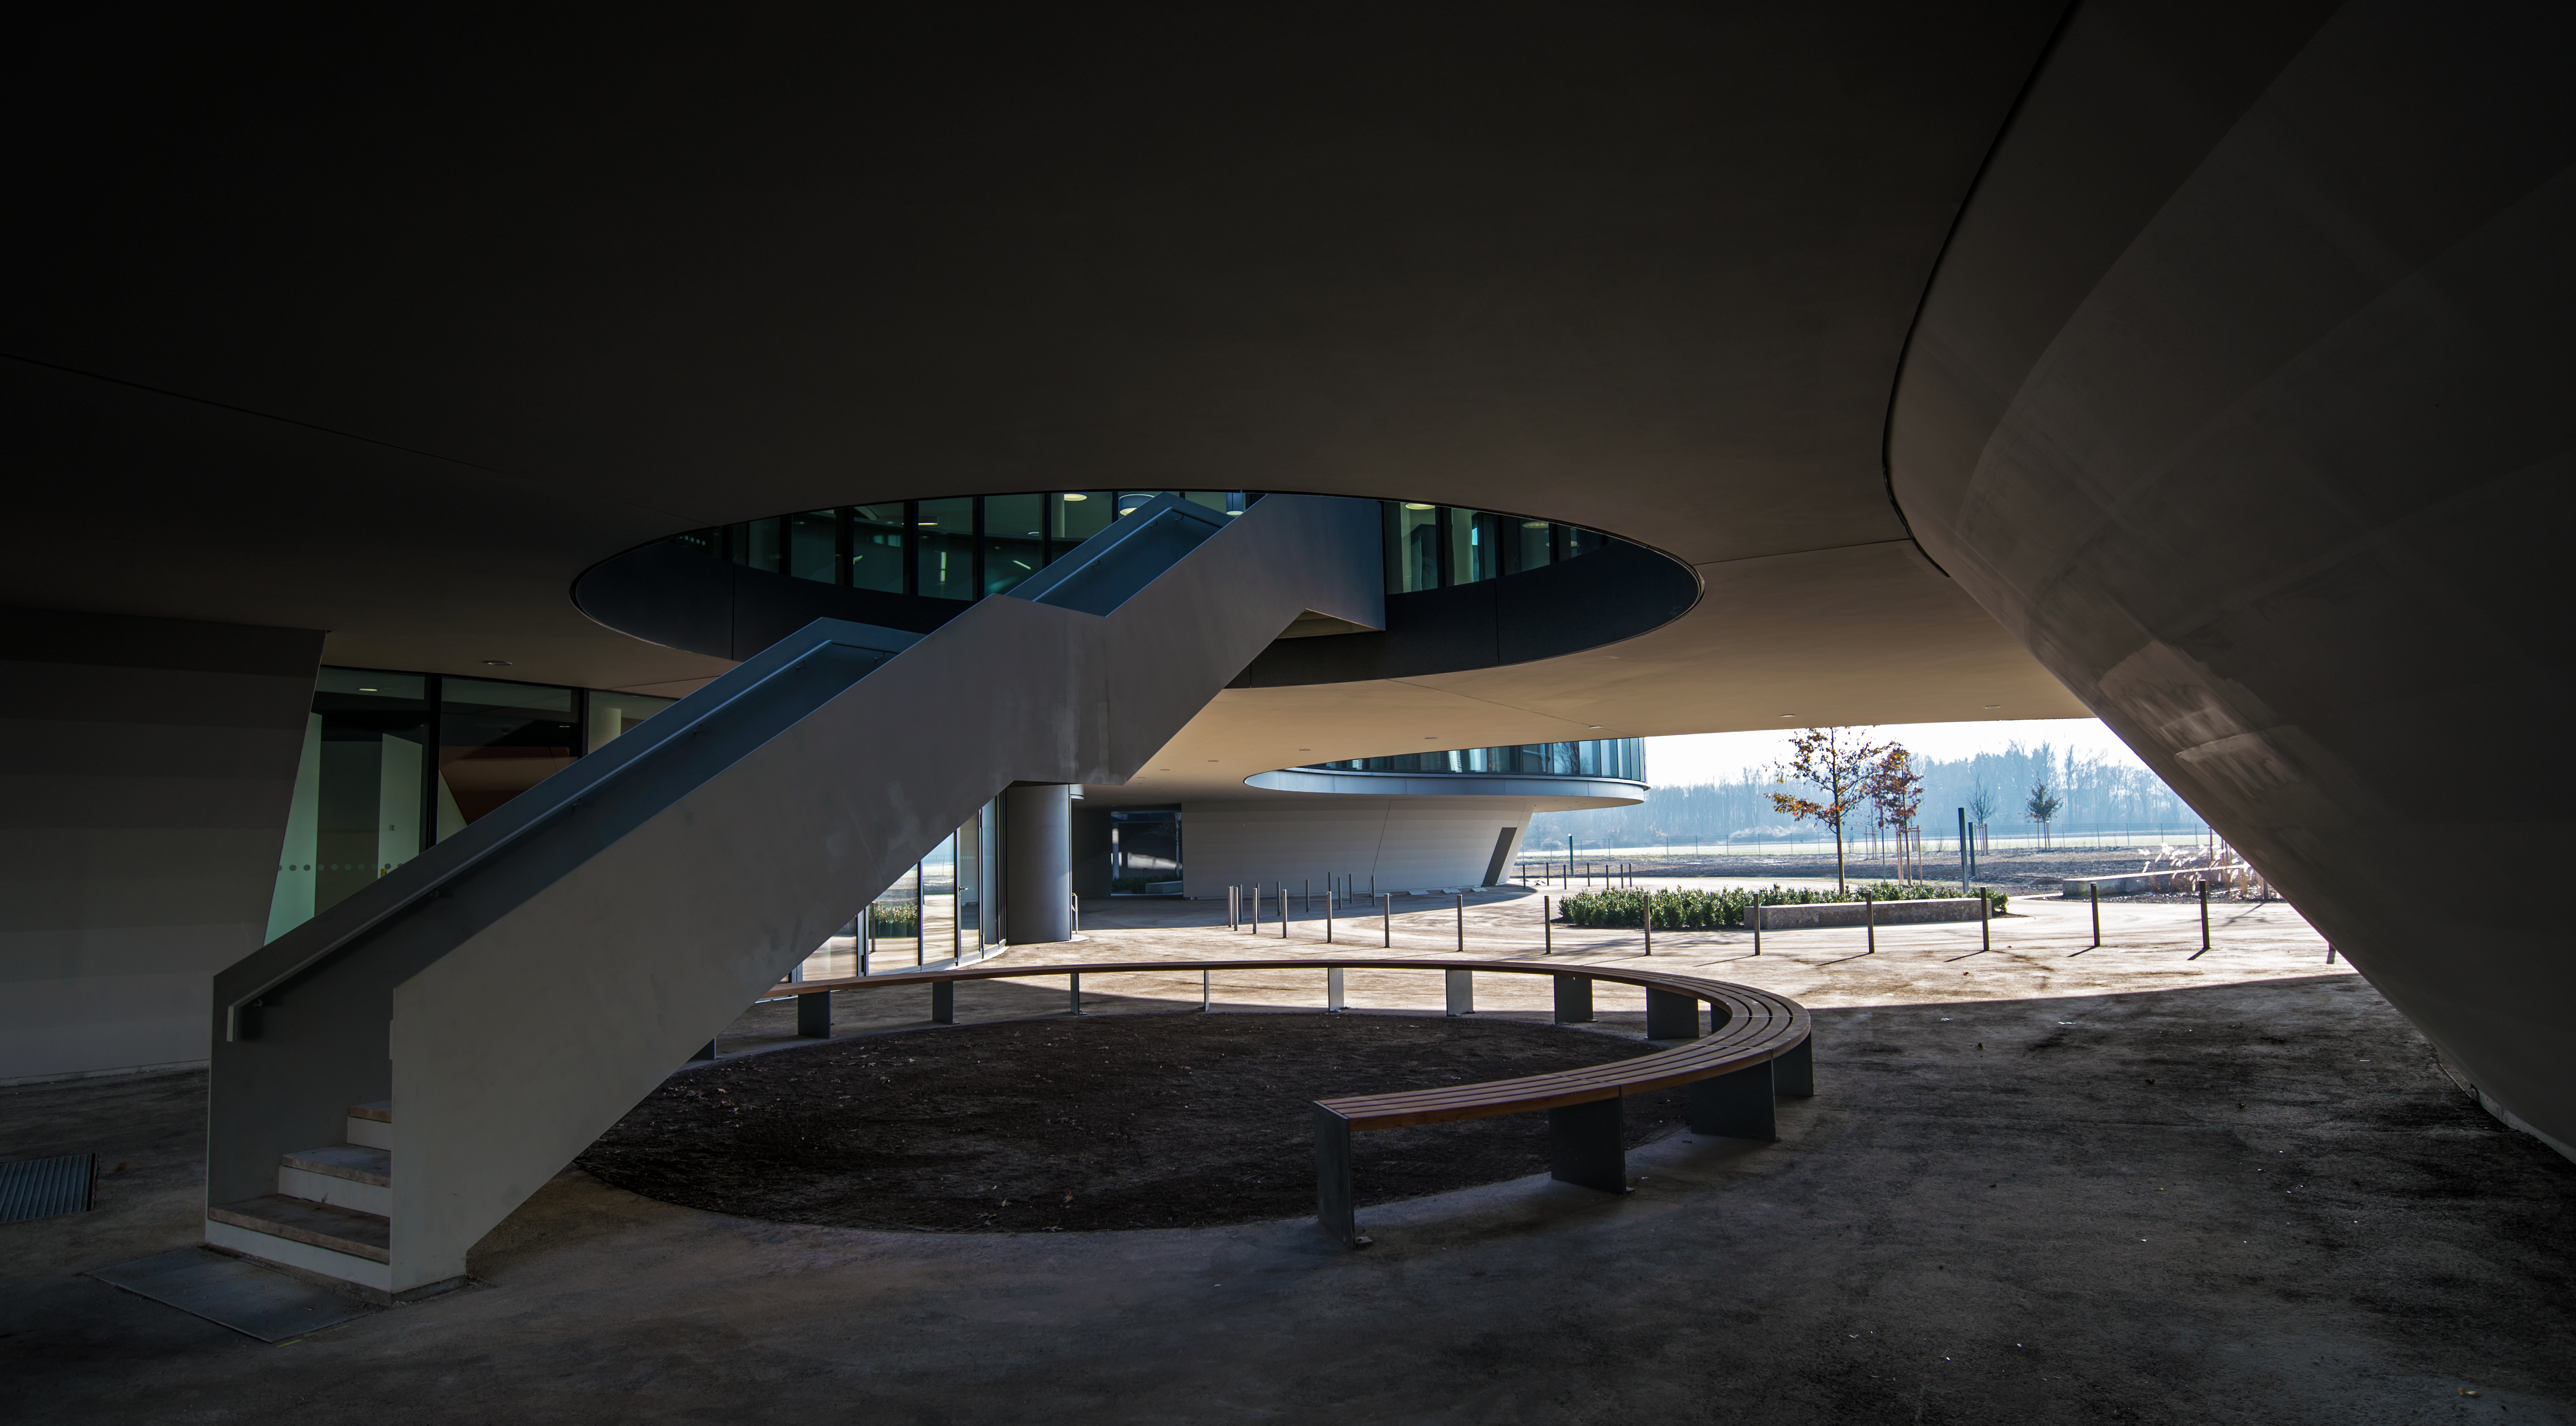

A view of the ESO Headquarters Extension

View of one of the two inner courtyards of the new ESO office and conference building in Garching. This construction, along with the technical building and the bridge that connects them were designed by architects Auer+Weber+Assoziierte for the ESO Headquarters extension.

Credit: ESO